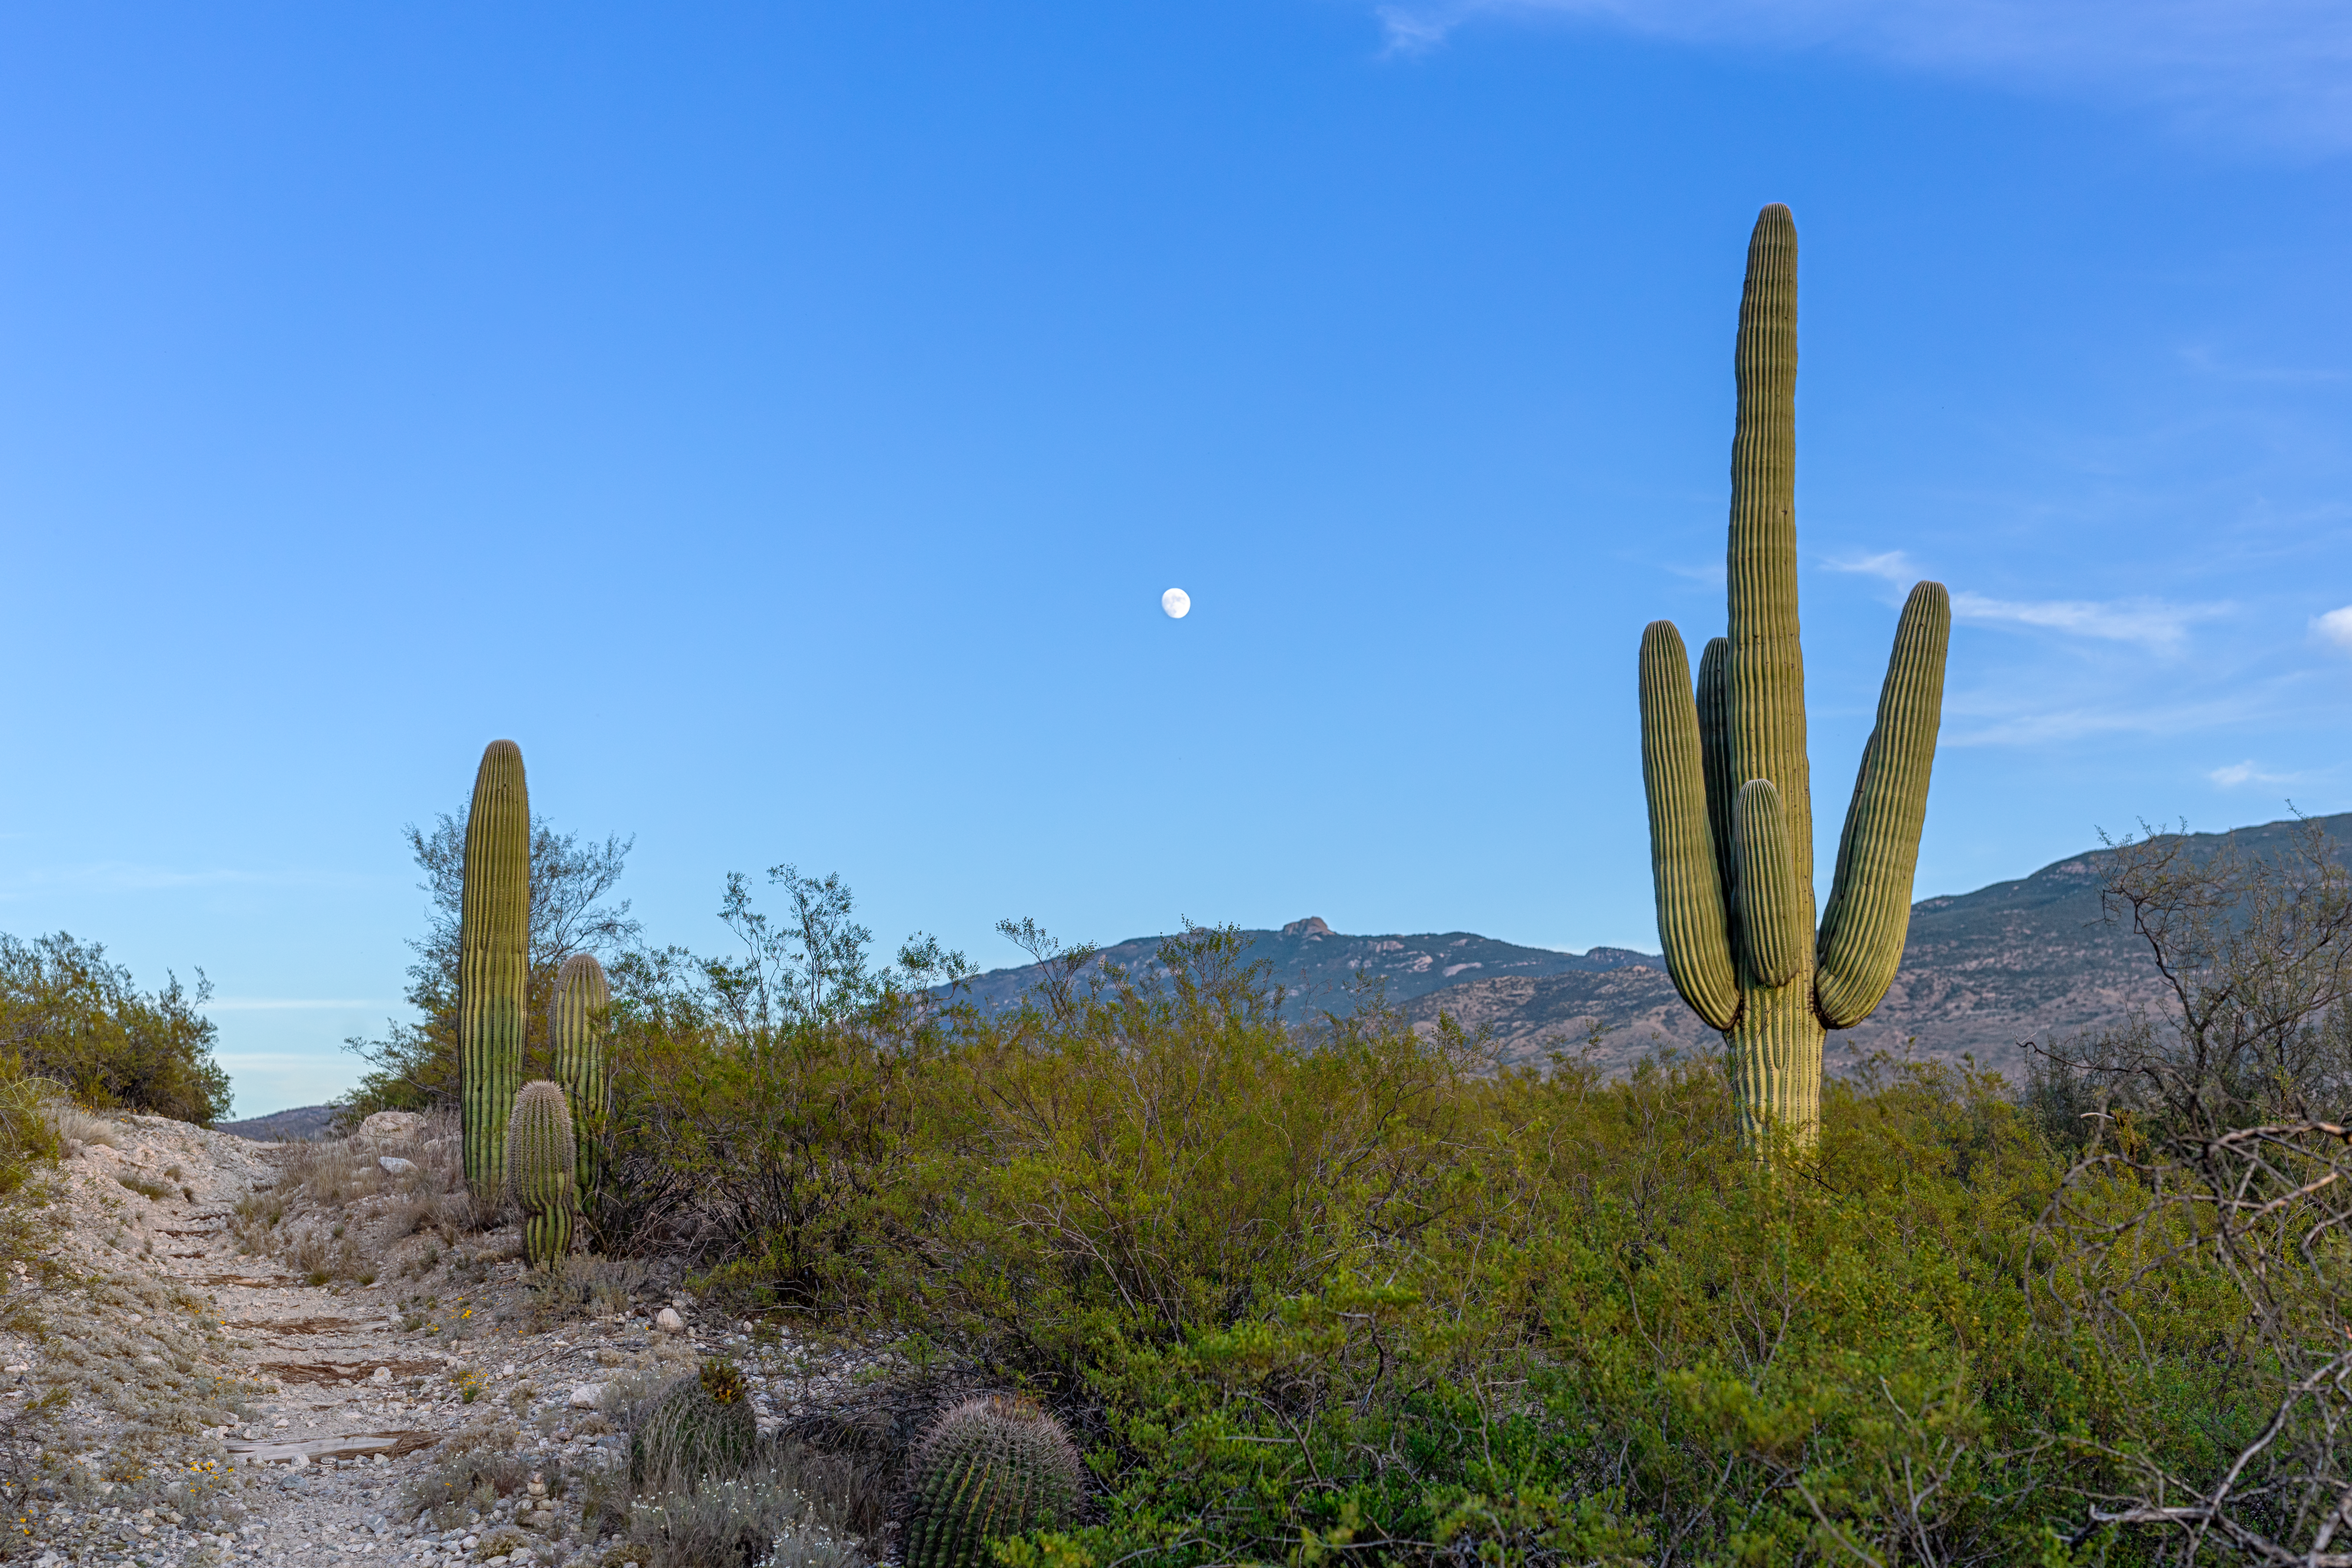

Sonoran Desert Trail

A hiking trail in the Sonoran Desert in Tucson beneath a blue sky and the nearly Full Moon.

Credit: NOIRLab/NSF/AURA/P. Horálek